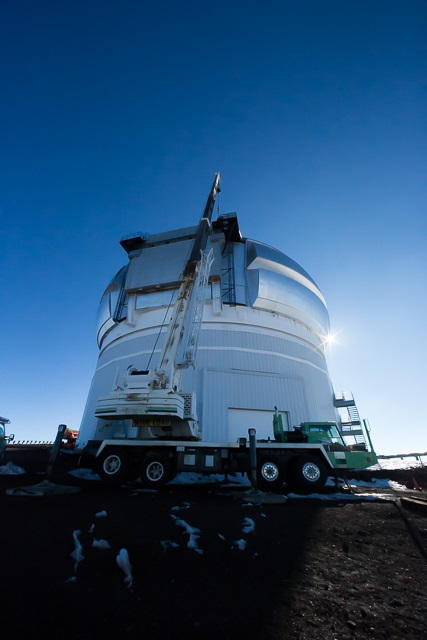

Gemini North dome repairs complete

Gemini North showing the crane used to lift the drive unit back into place.

Credit: Gemini Observatory/AURA